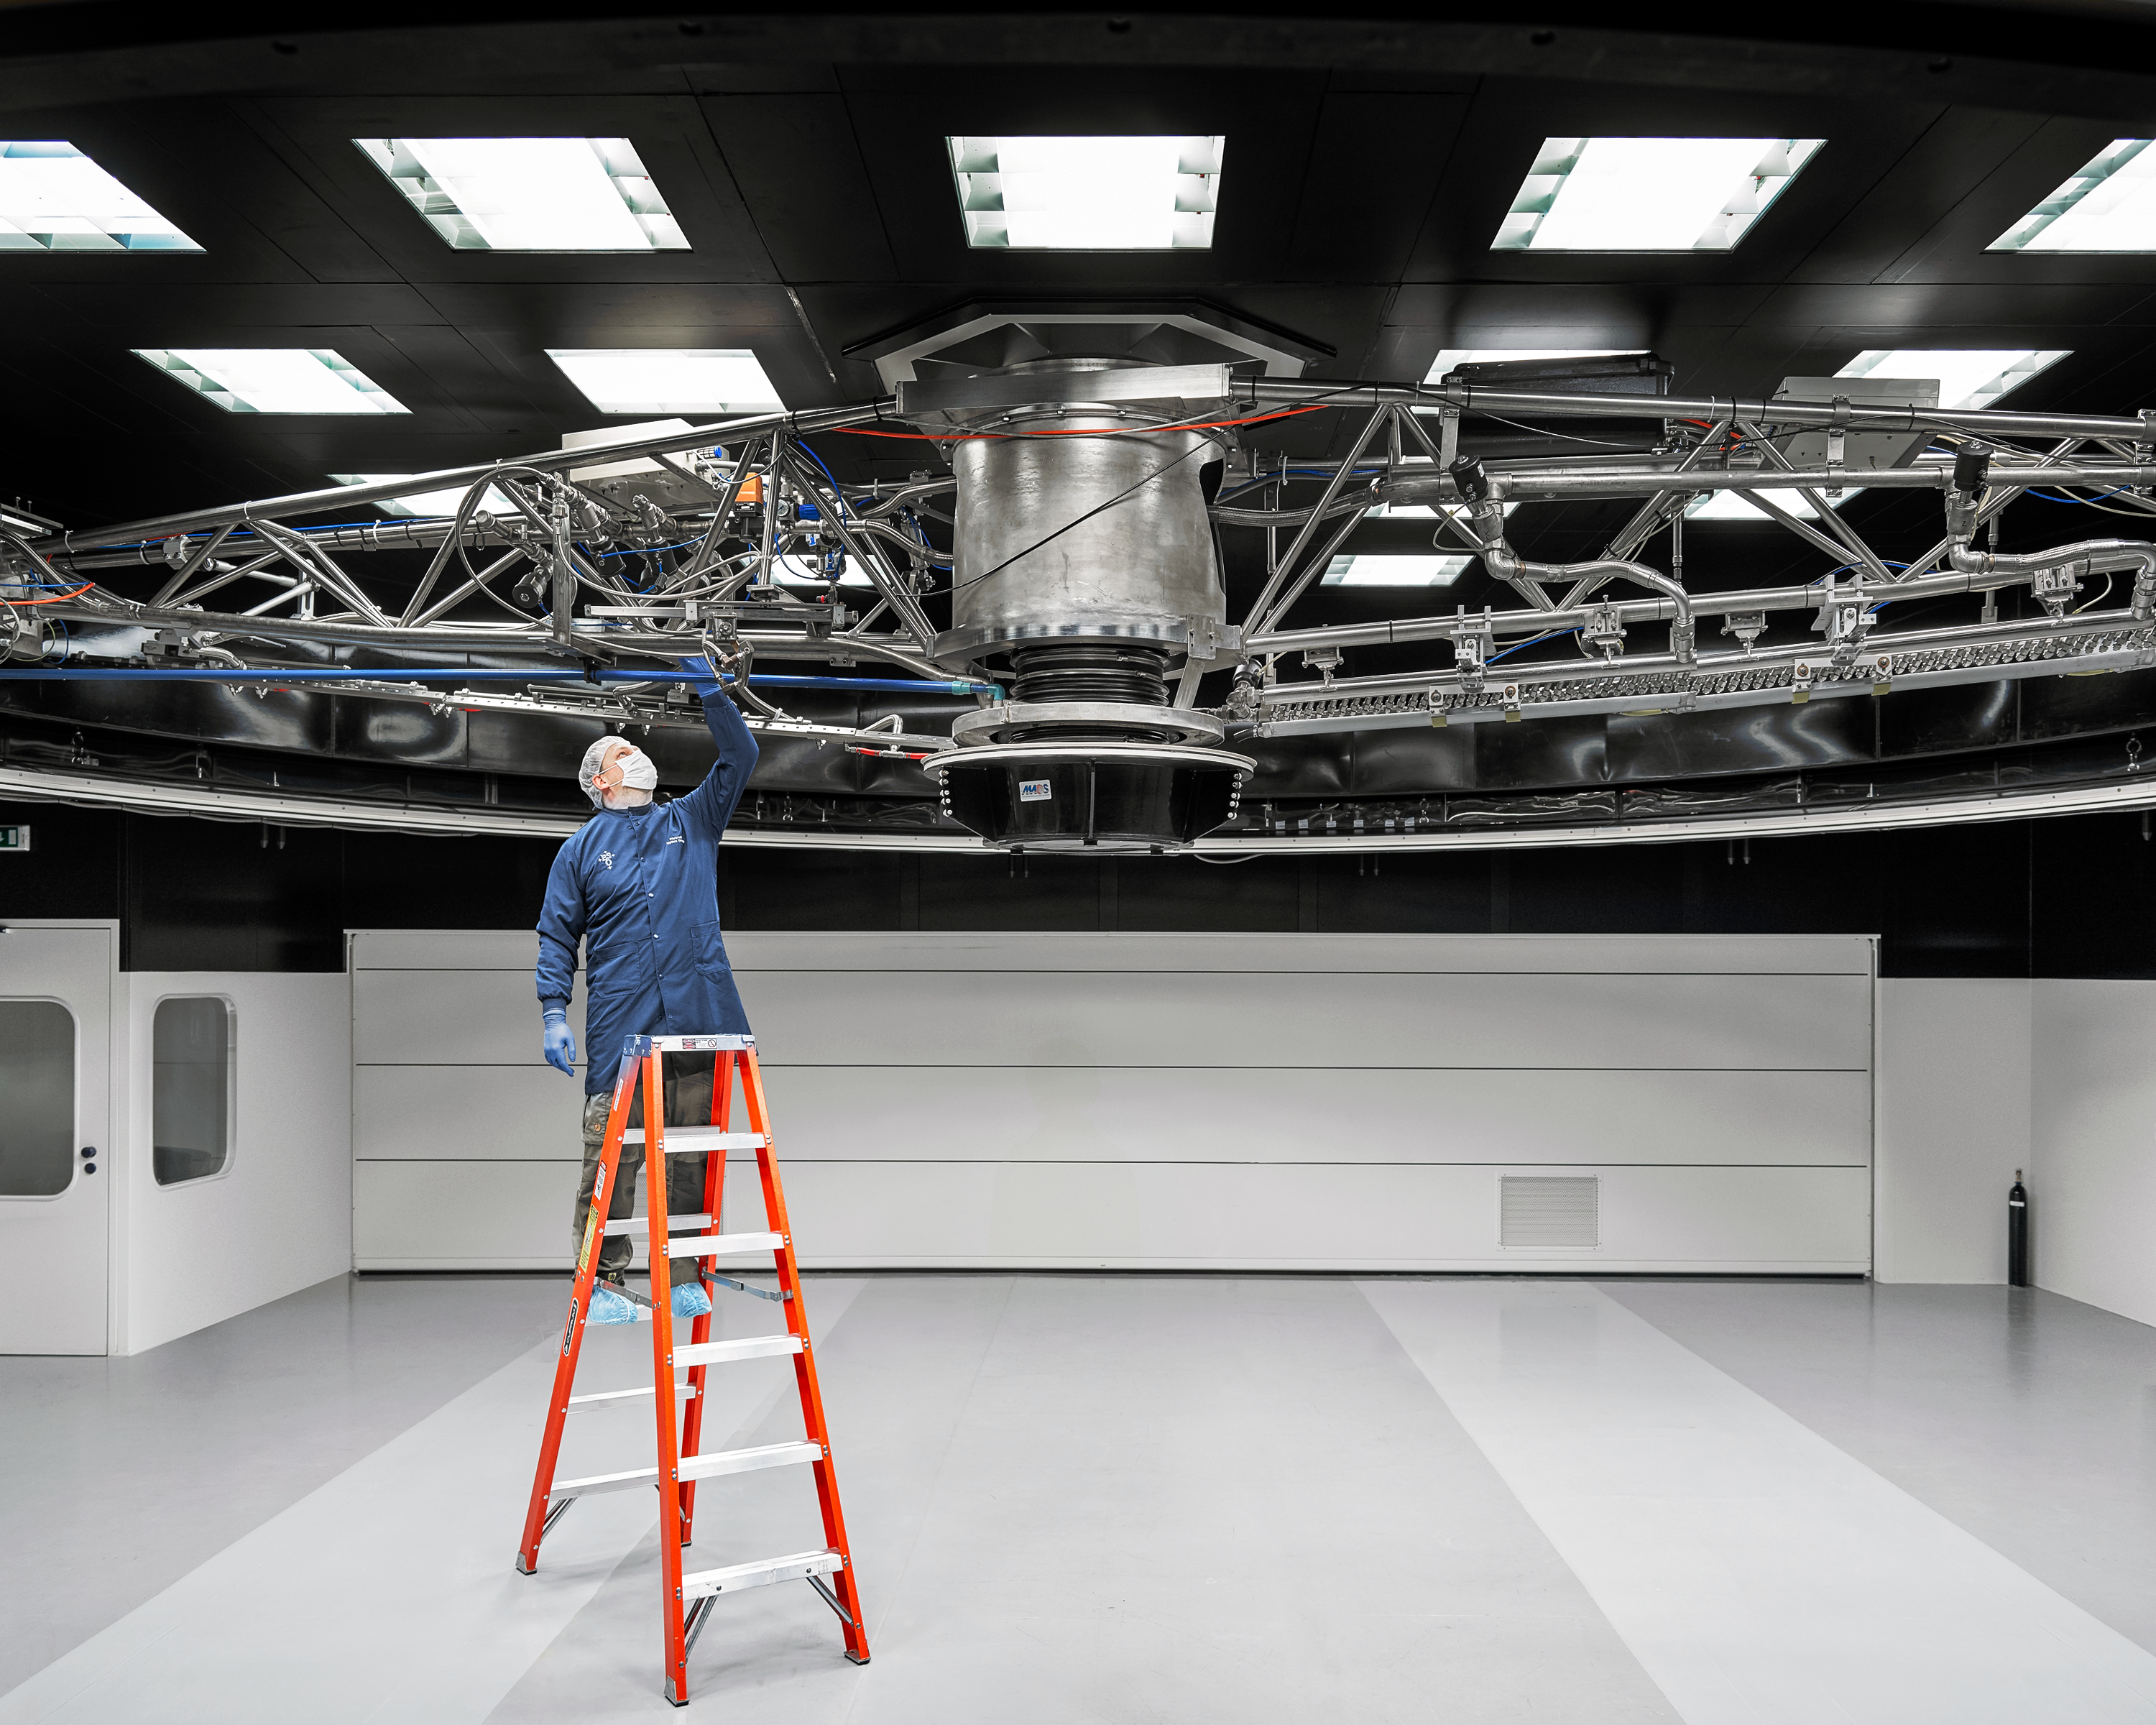

VLT cleaning device

Staff inspects the device used to clean the mirrors of the VLT.

Credit: Luxy Images/ESO